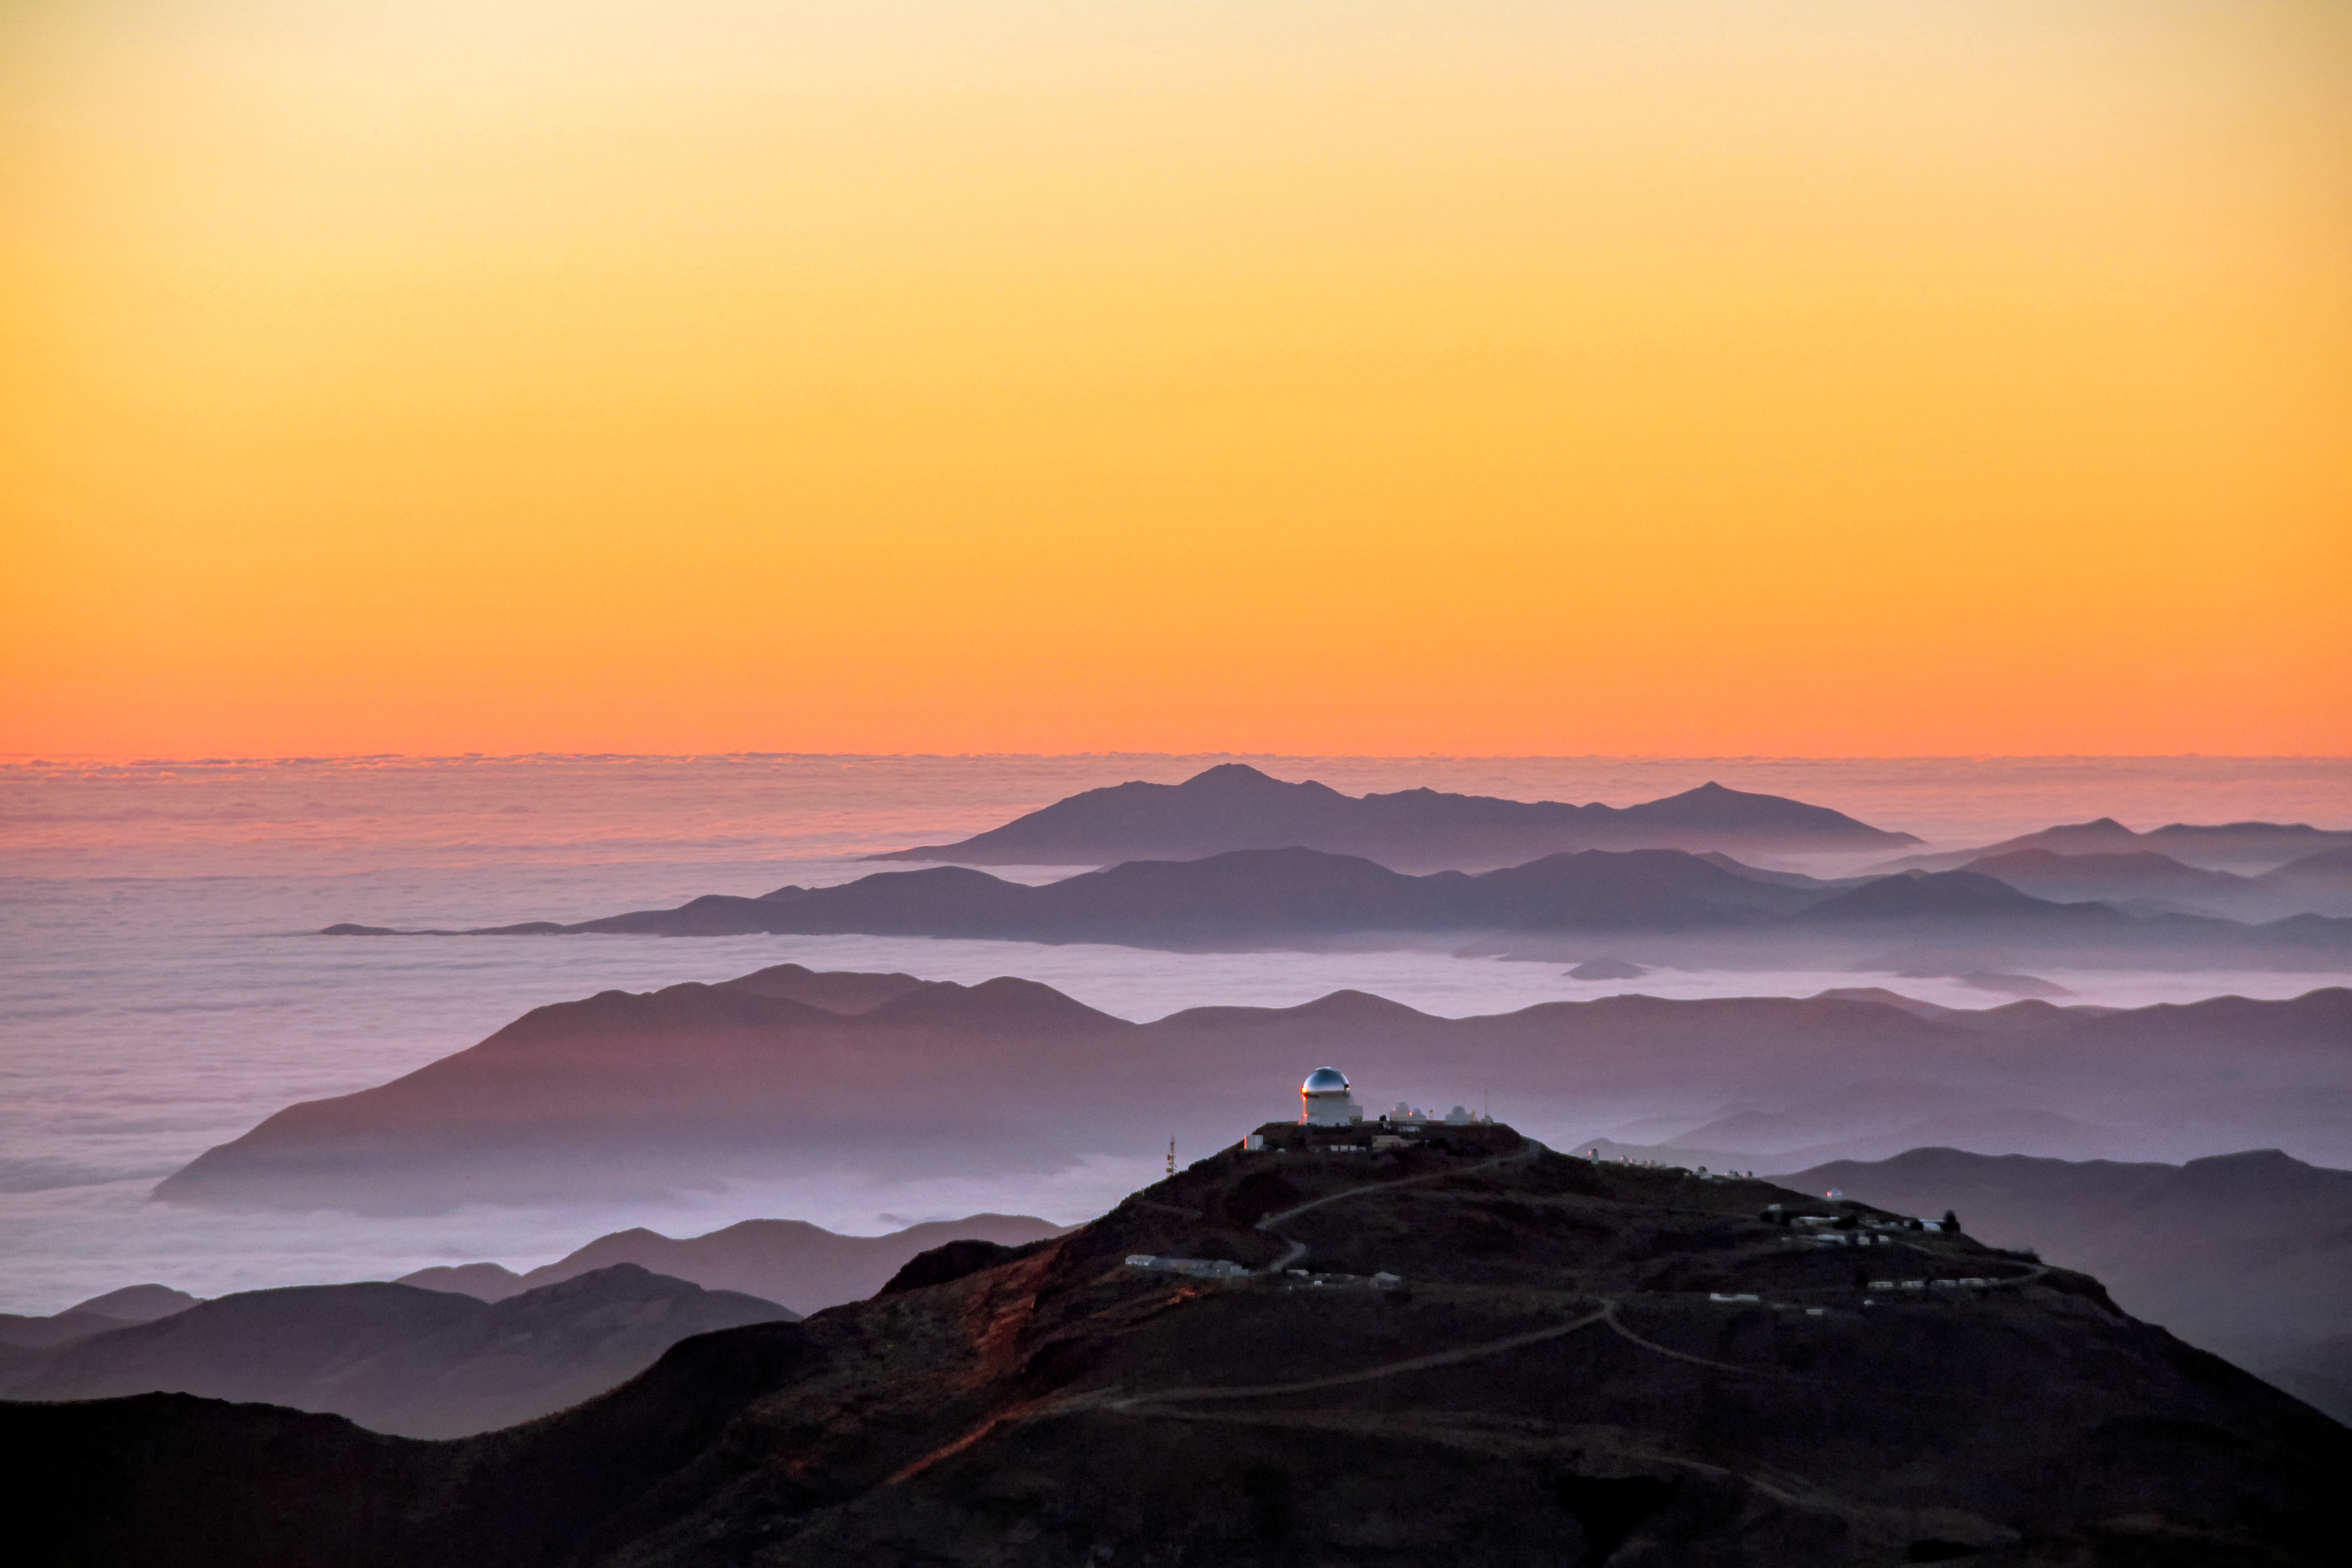

Cerro Tololo Inter-American Observatory from above

Cerro Tololo Inter-American Observatory seen from Cerro Pachón.

Credit: CTIO/NOIRLab/NSF/AURA/J. Fuentes